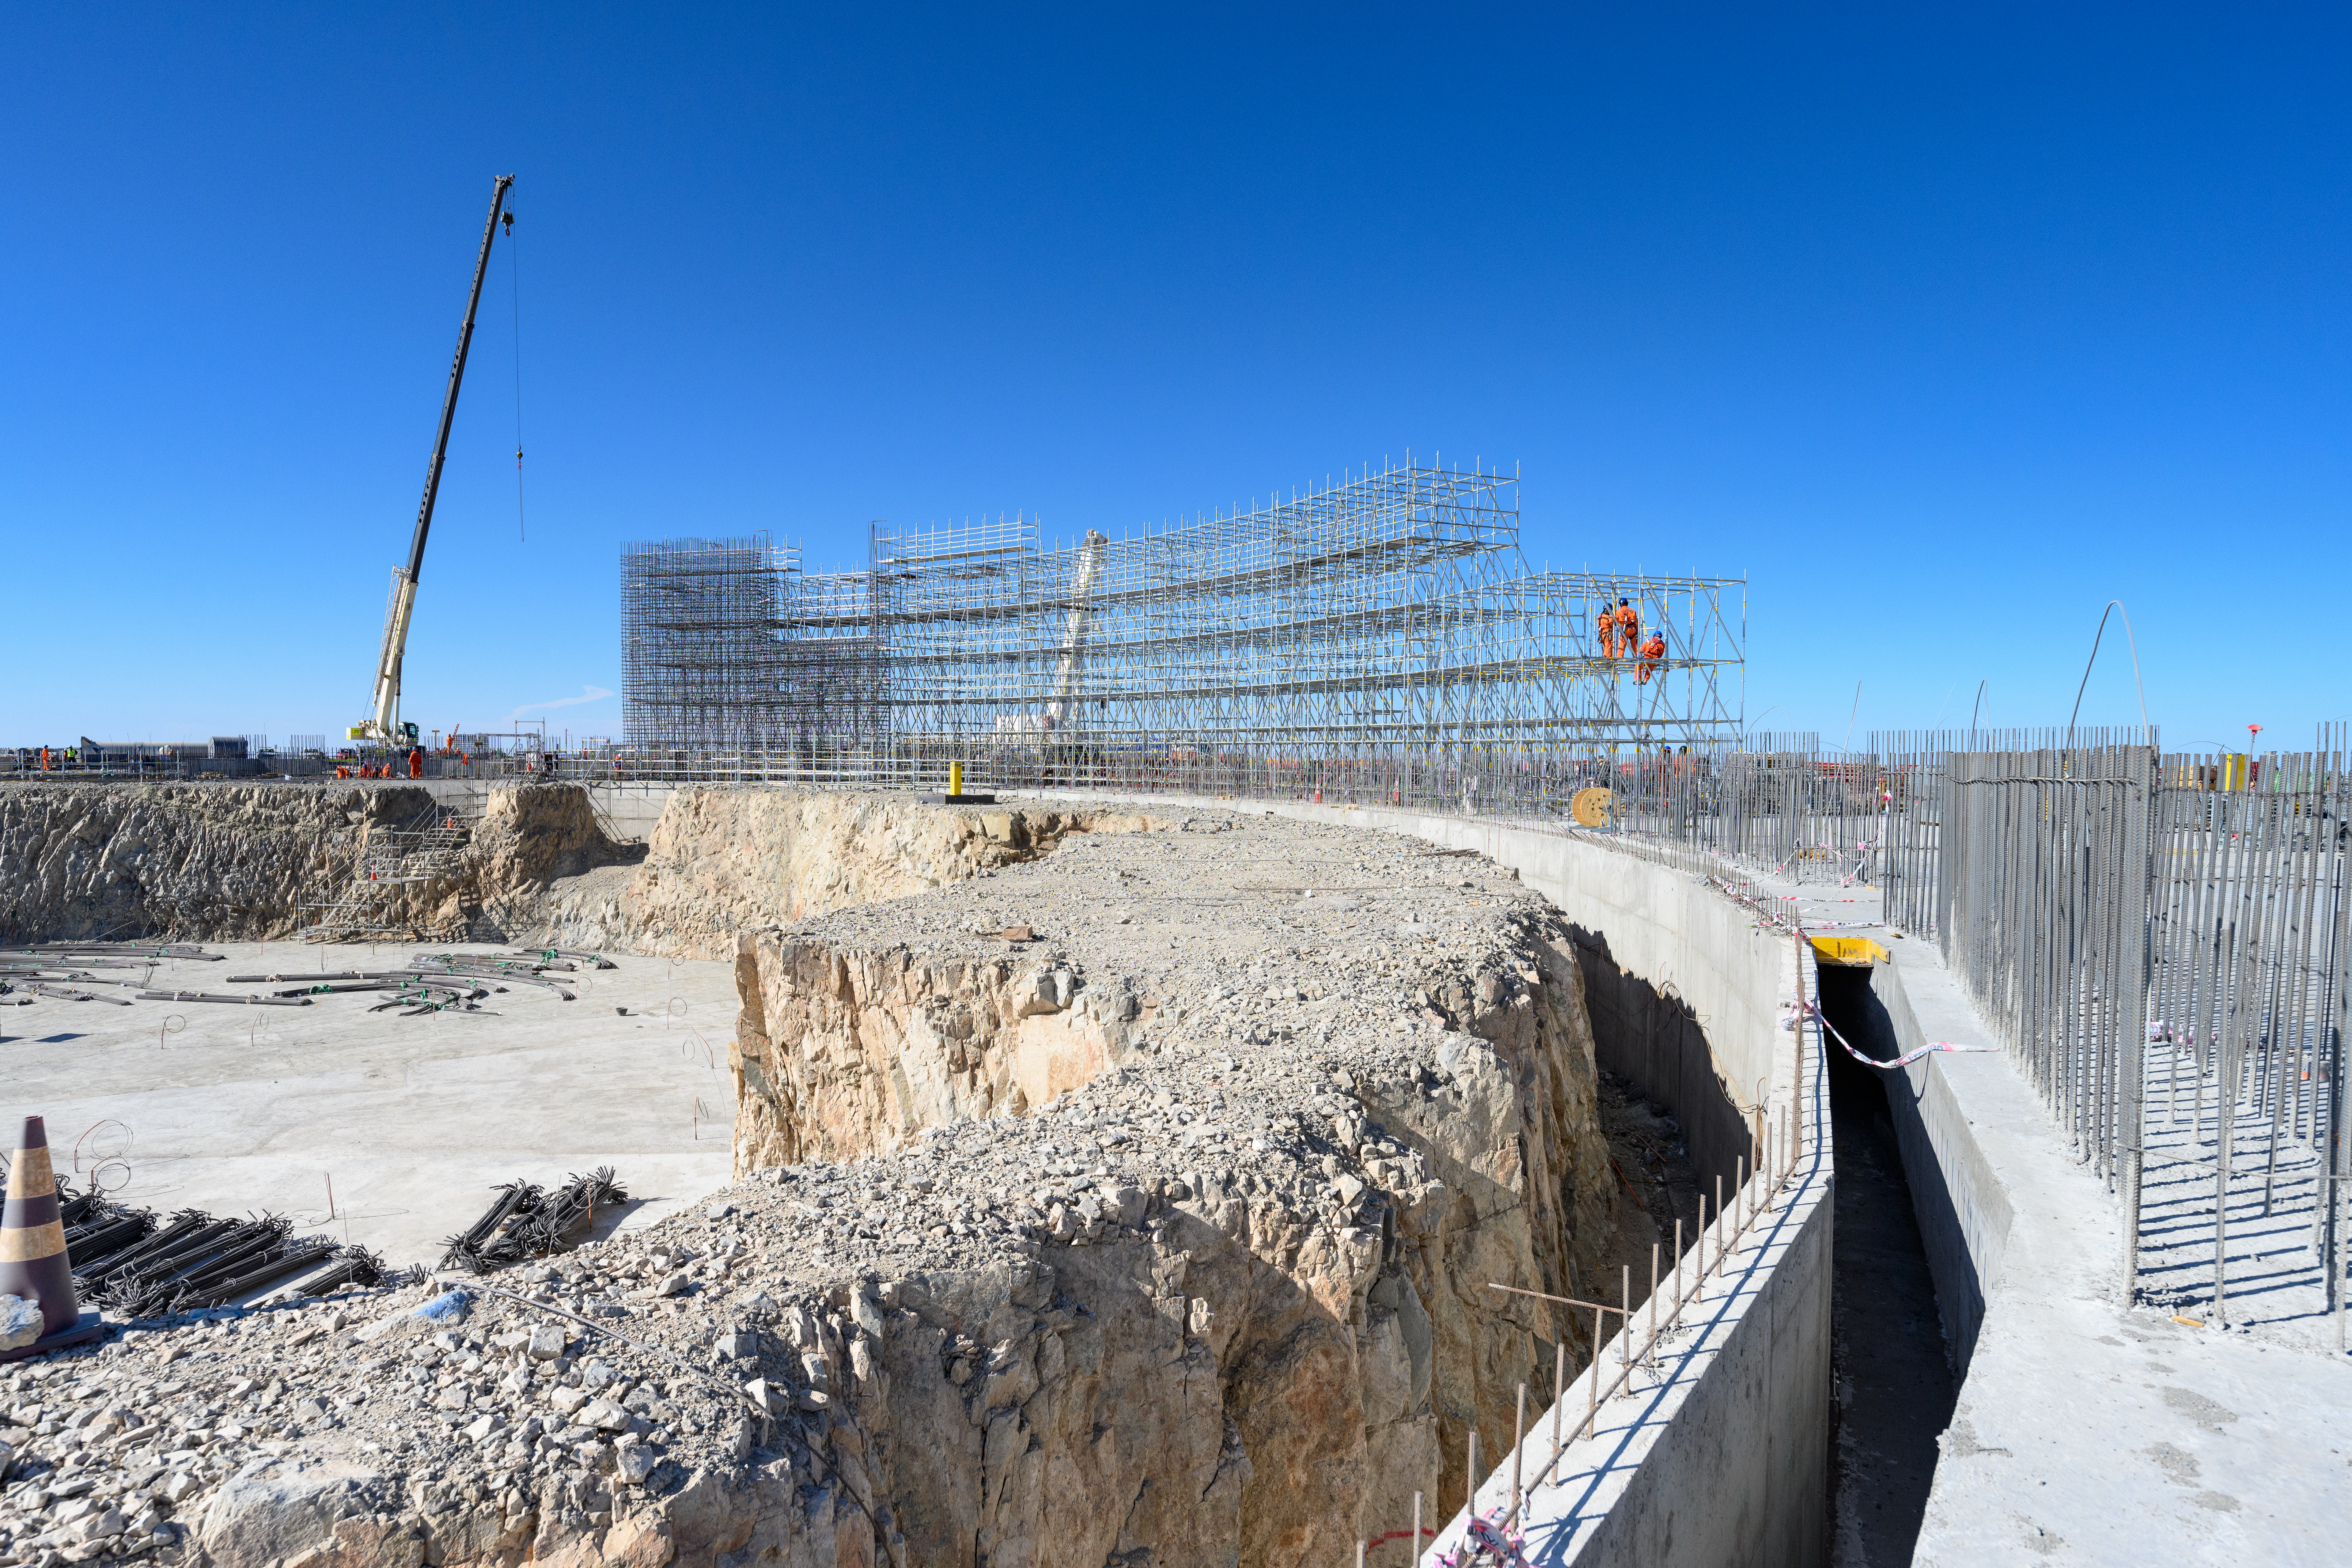

Outlines of the ELT on Cerro Armazones

Progress on the construction of the Extremely Large Telescope (ELT) on Cerro Armazones.

Credit: G. Hüdepohl (atacamaphoto.com)/ESO